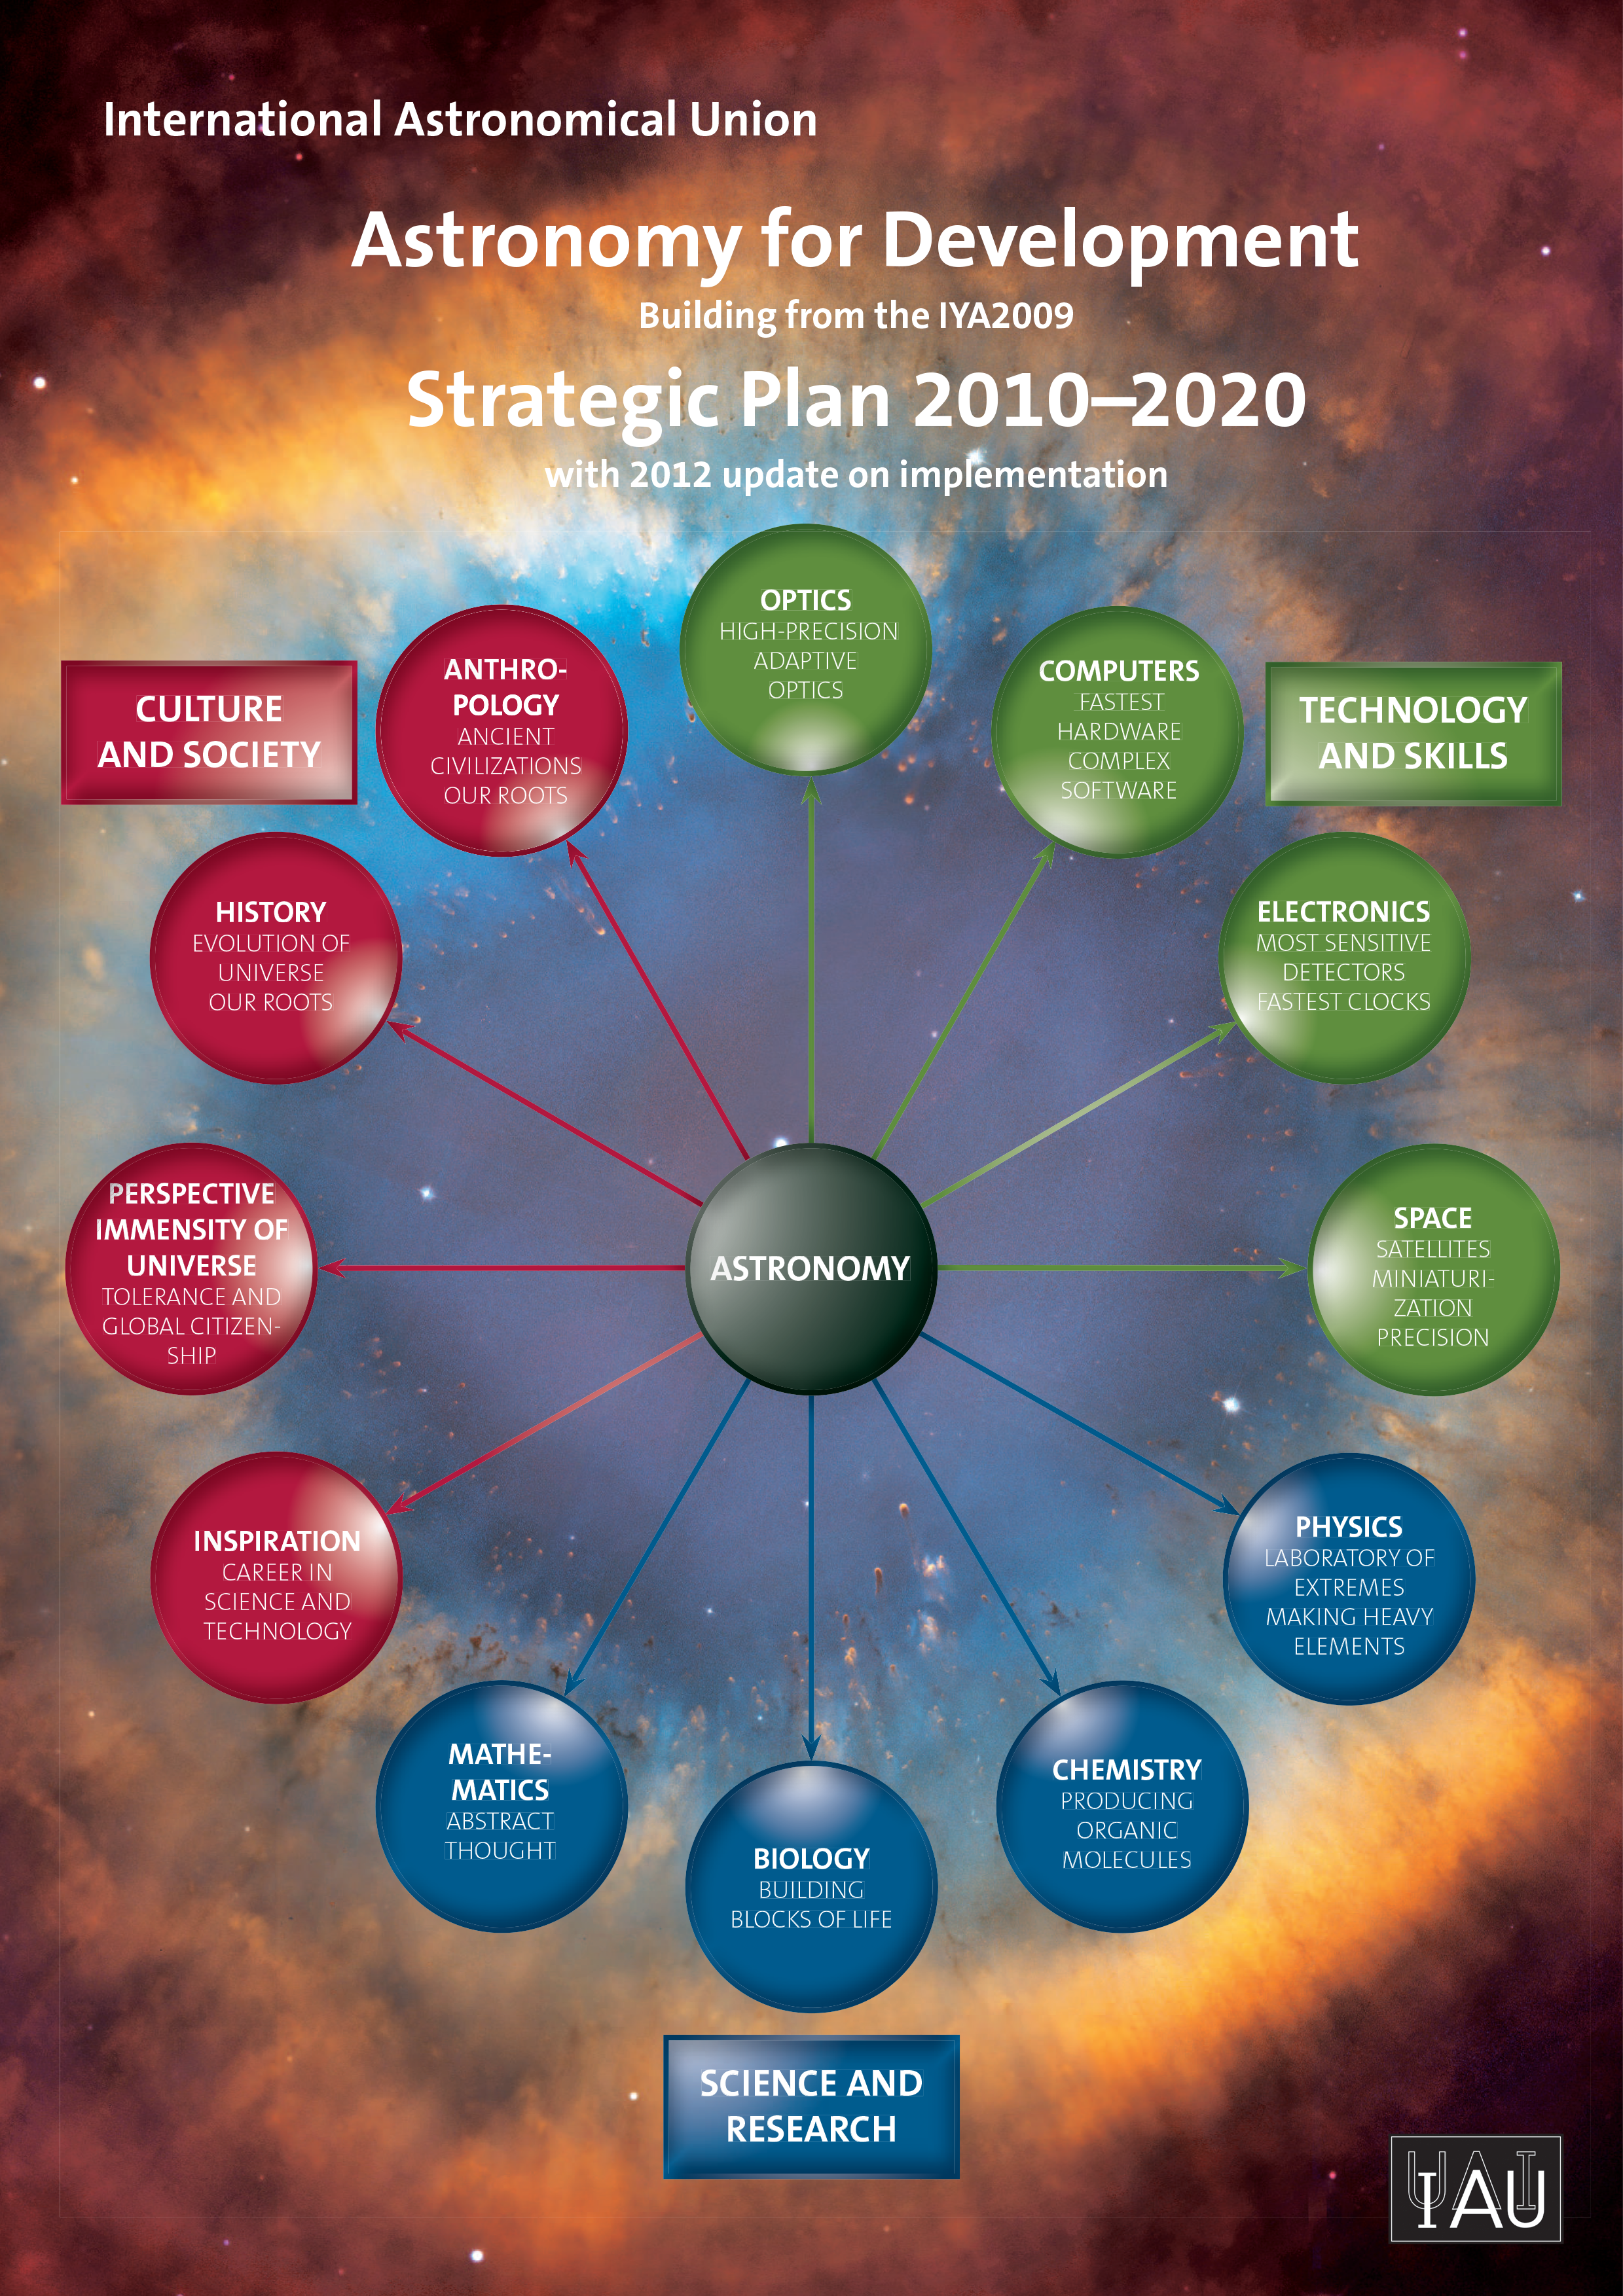

Cover of the Strategic Plan 2010–2020

Cover of the IAU Astronomy for Development Strategic Plan 2010–2020, The full Plan is available for download in PDF format here (3.14 MB).

Credit: IAU